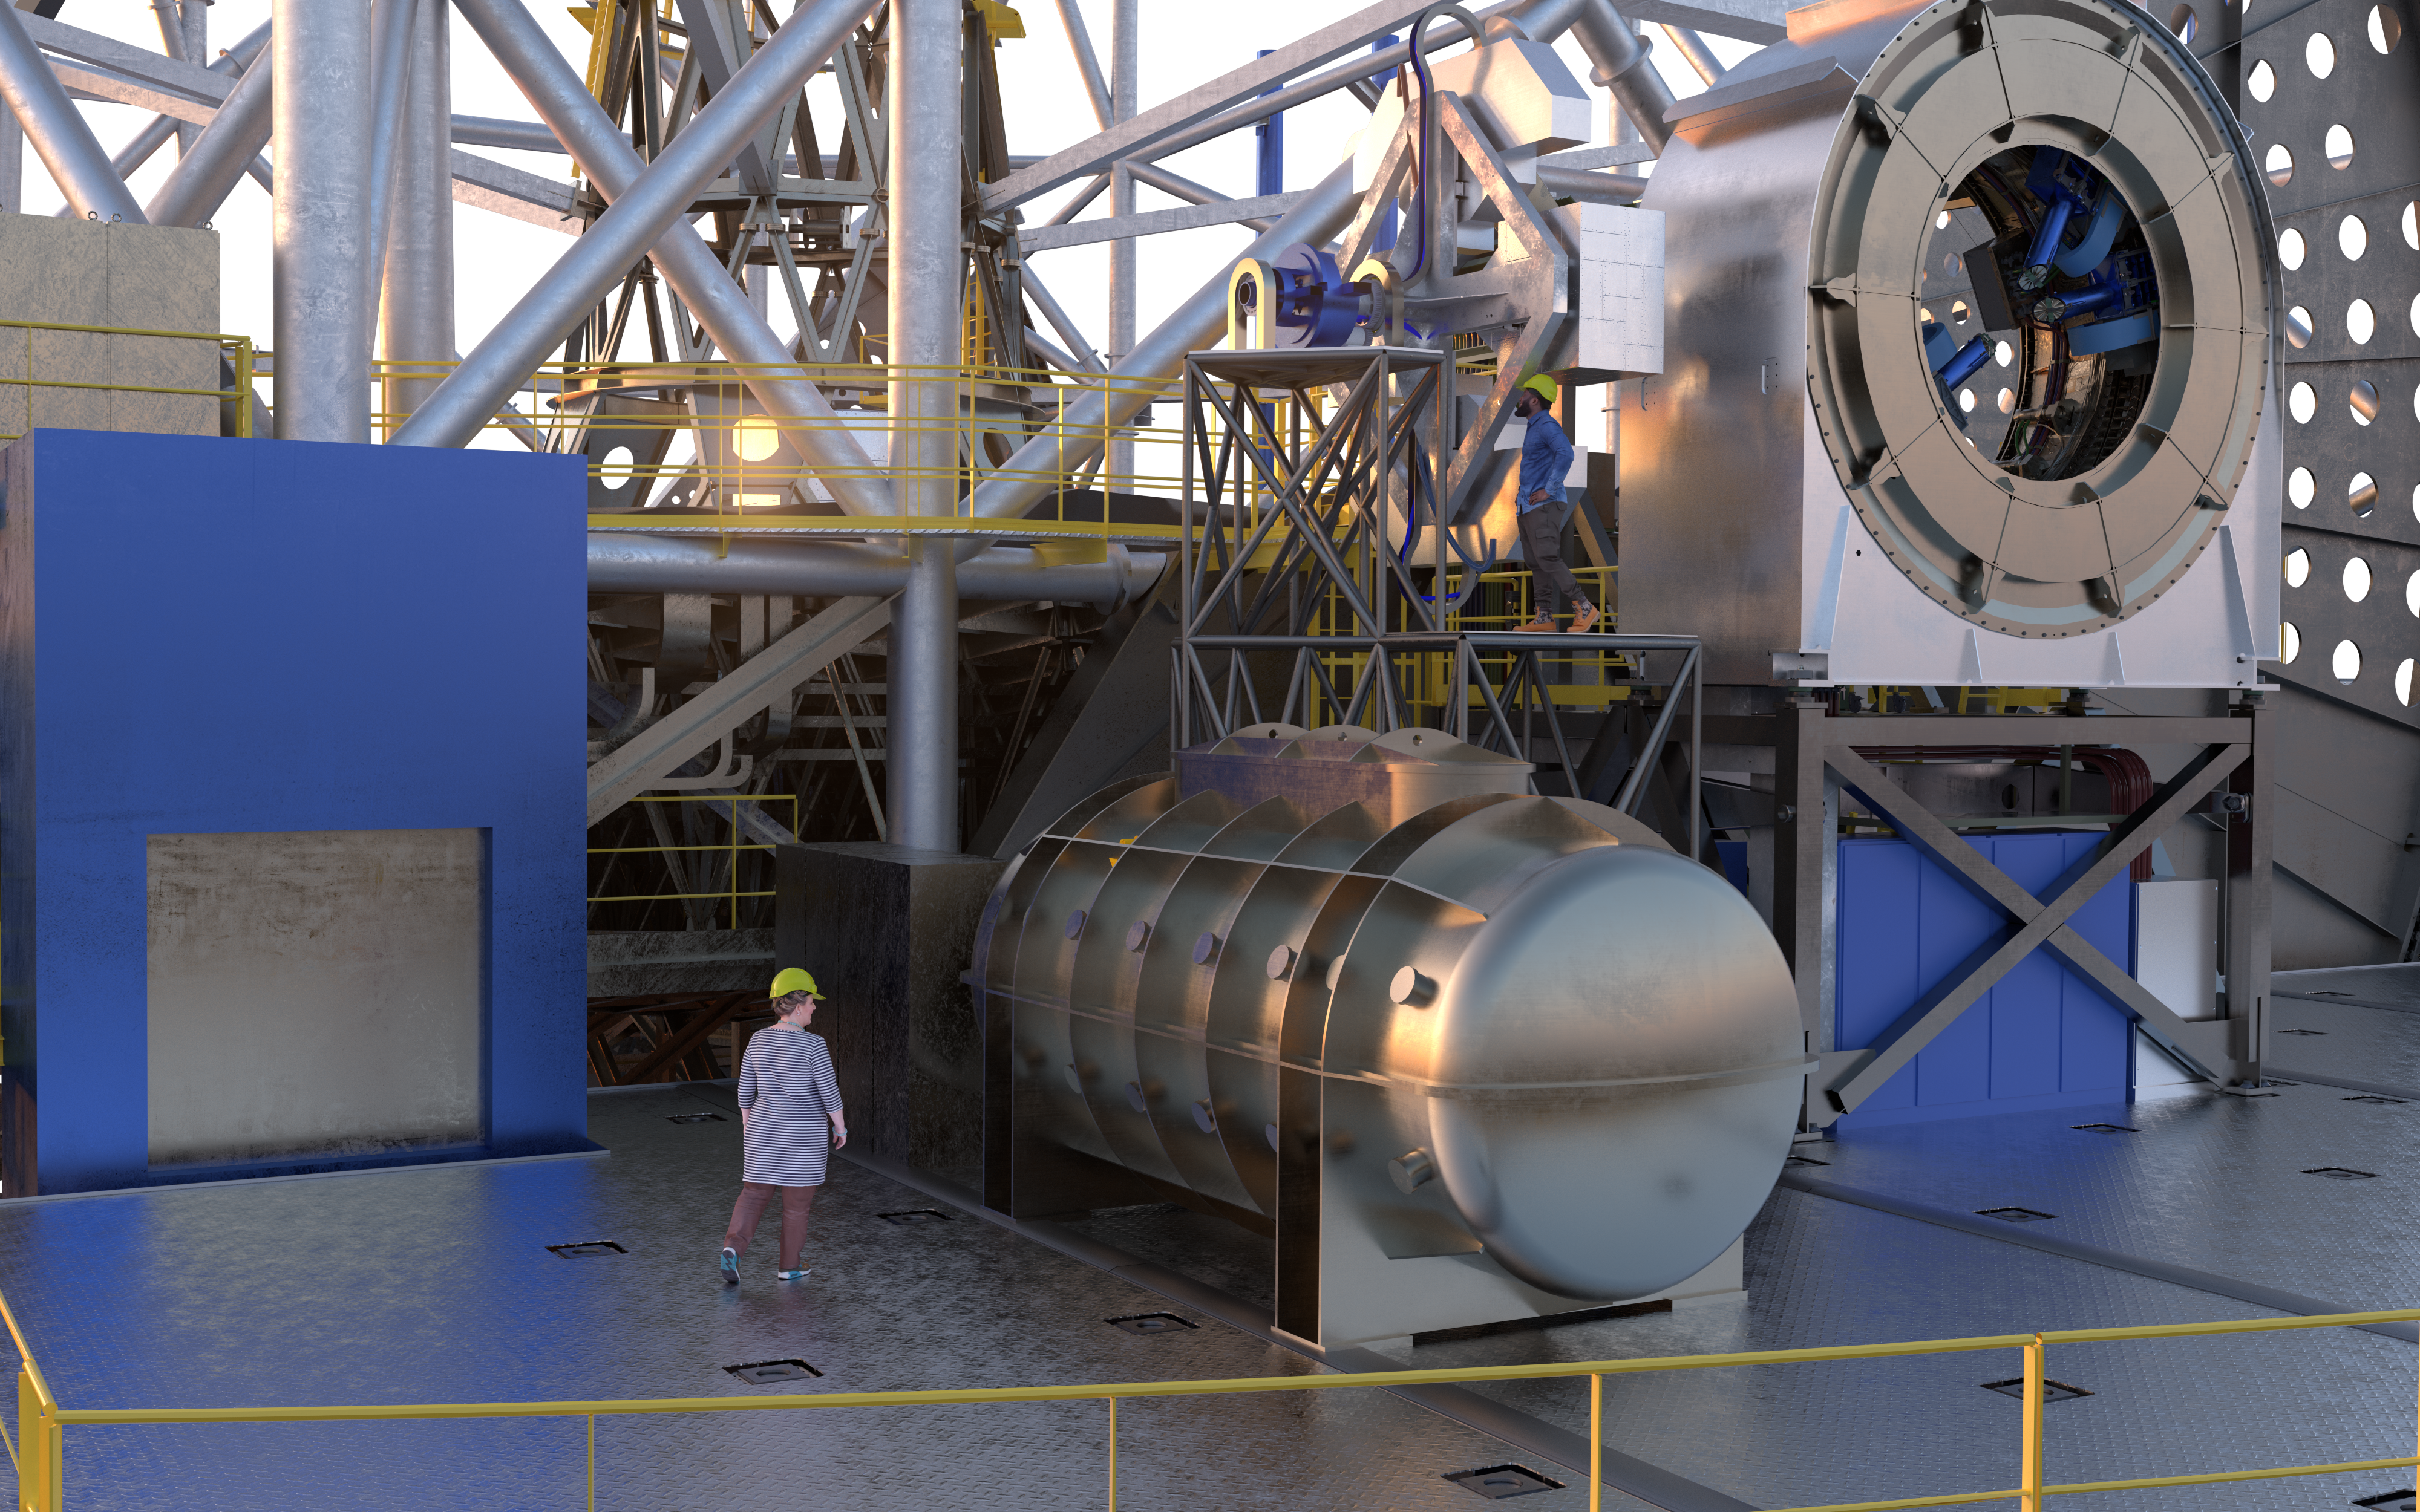

ANDES (artist's impression)

The high-resolution ELT instrument ANDES (formerly known as HIRES), will allow astronomers to study astronomical objects that require highly sensitive observations. It will be used to search for signs of life in Earth-like exoplanets, find the first stars born in the Universe, test for possible variations of the fundamental constants of physics, and measure the acceleration of the Universe's expansion.

Credit: ESO